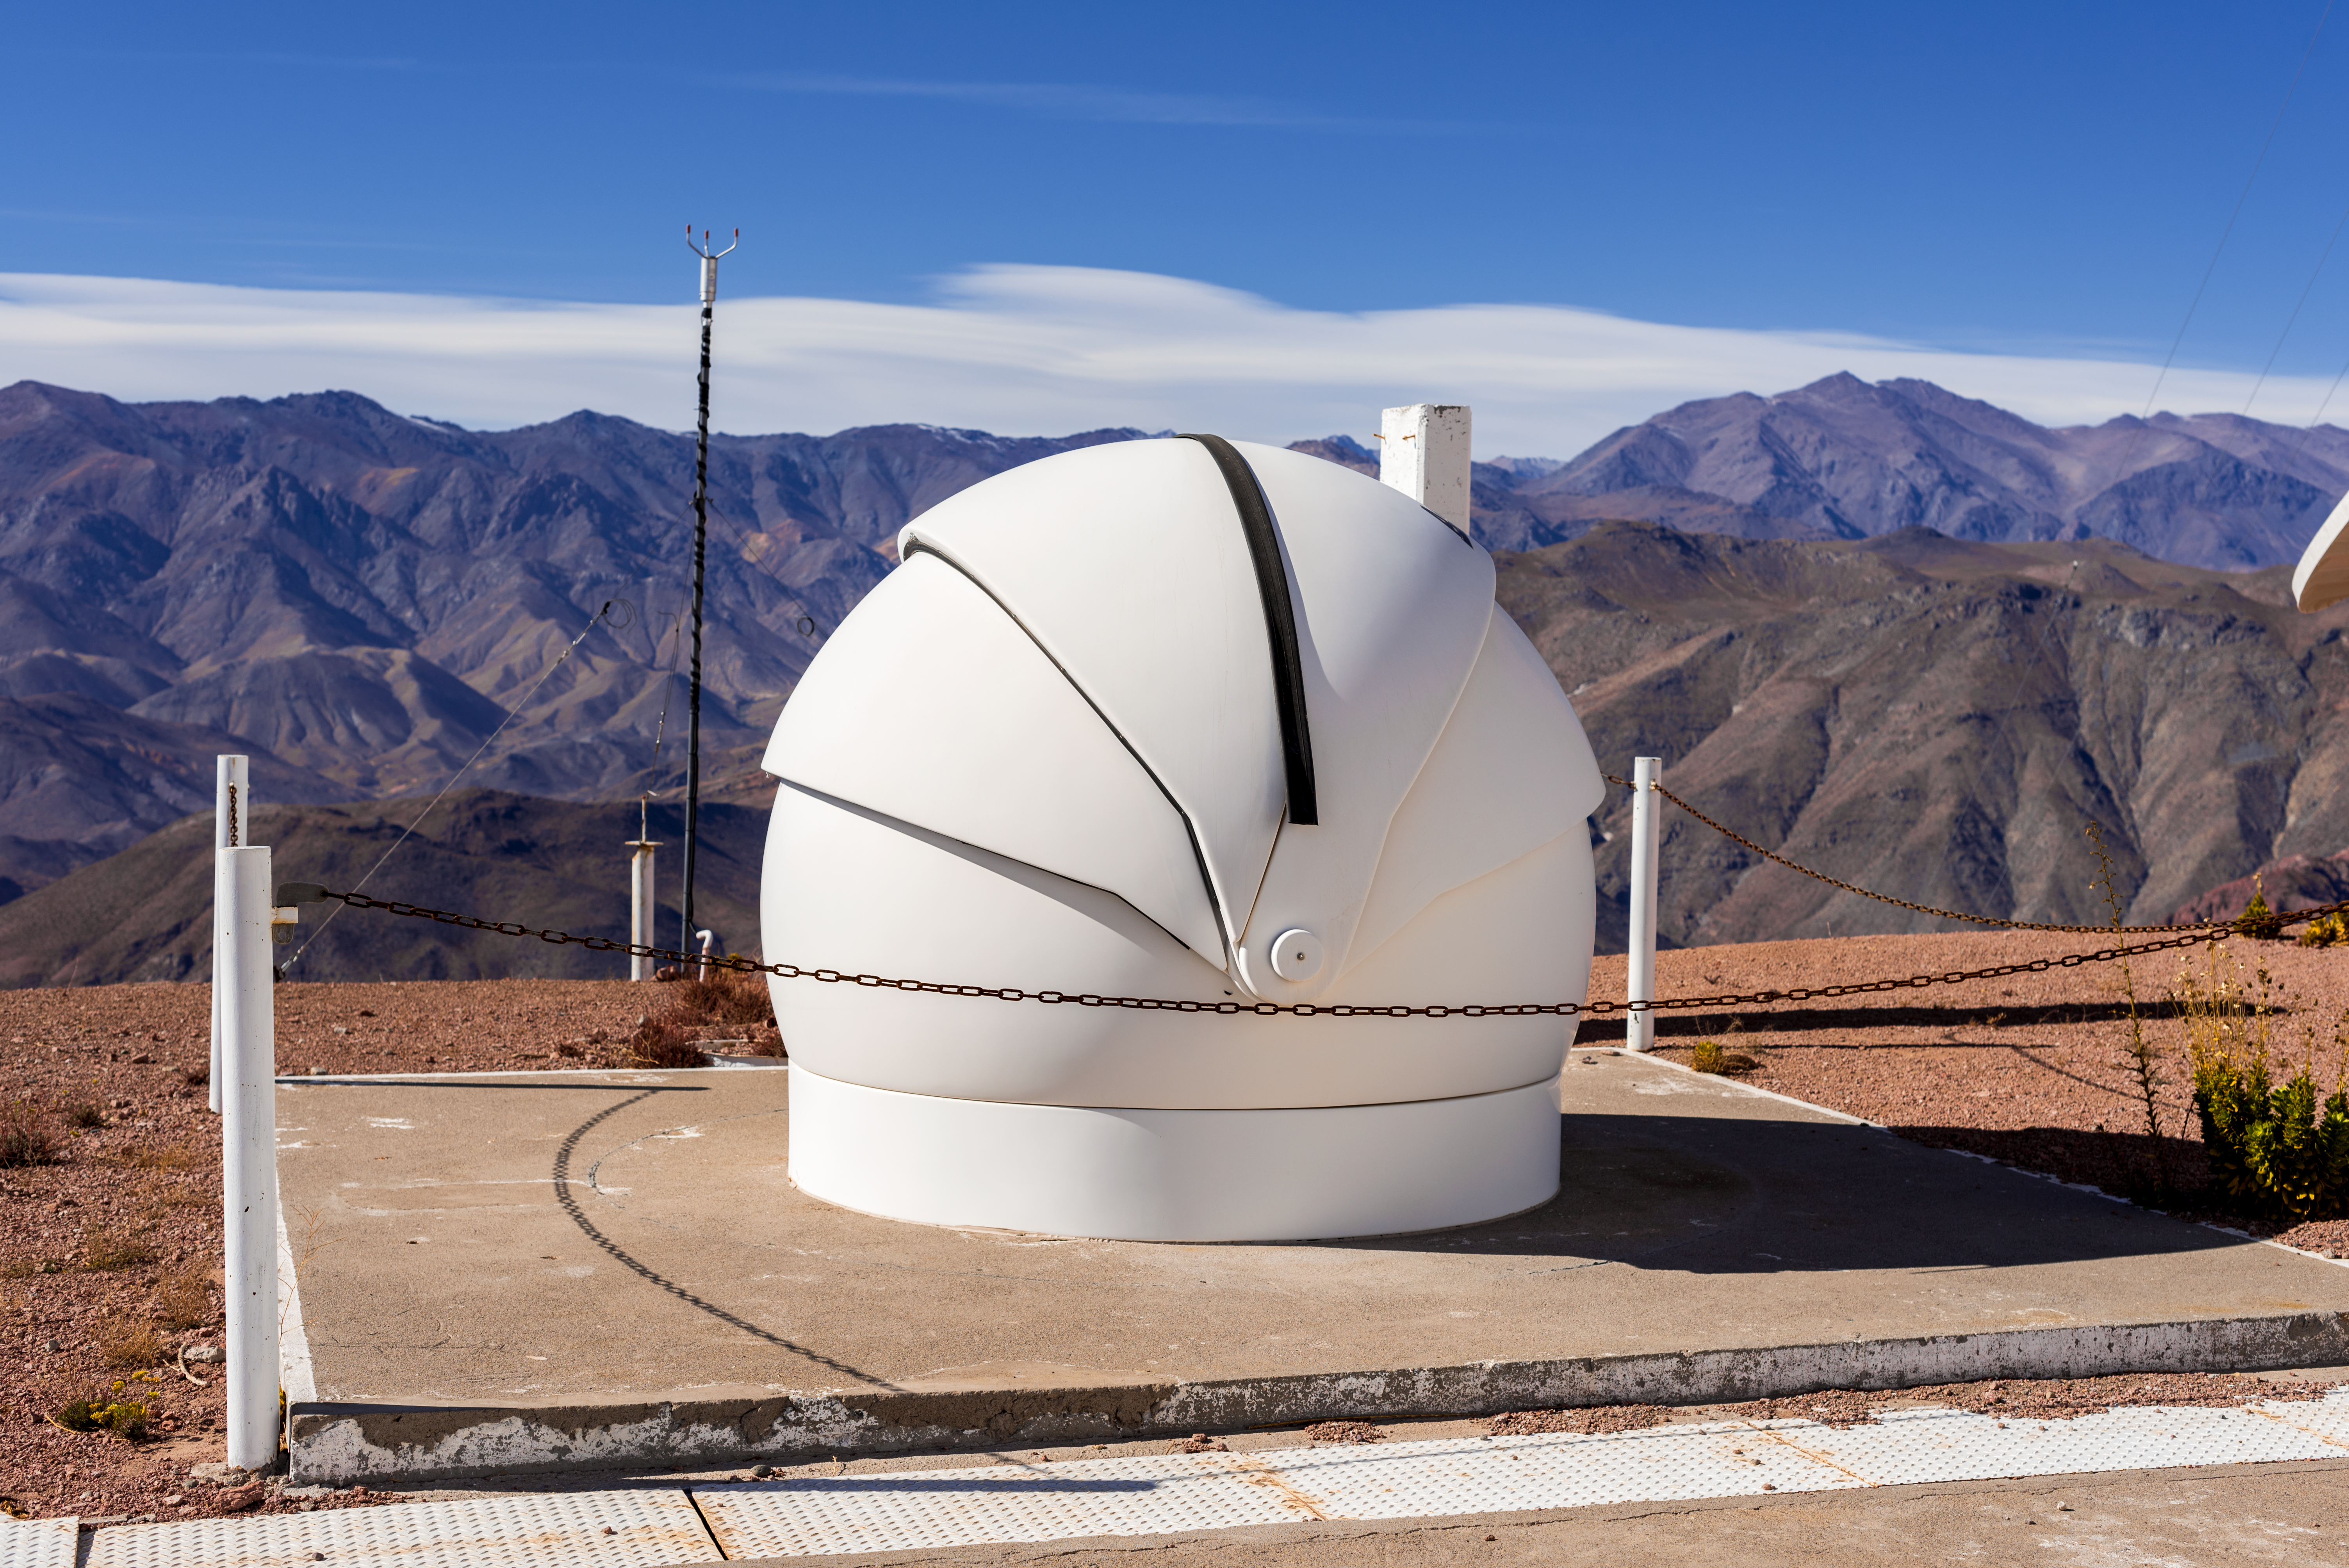

aTmCam at CTIO

aTmCam at CTIO.

Credit: CTIO/NOIRLab/NSF/AURA/D. Munizaga